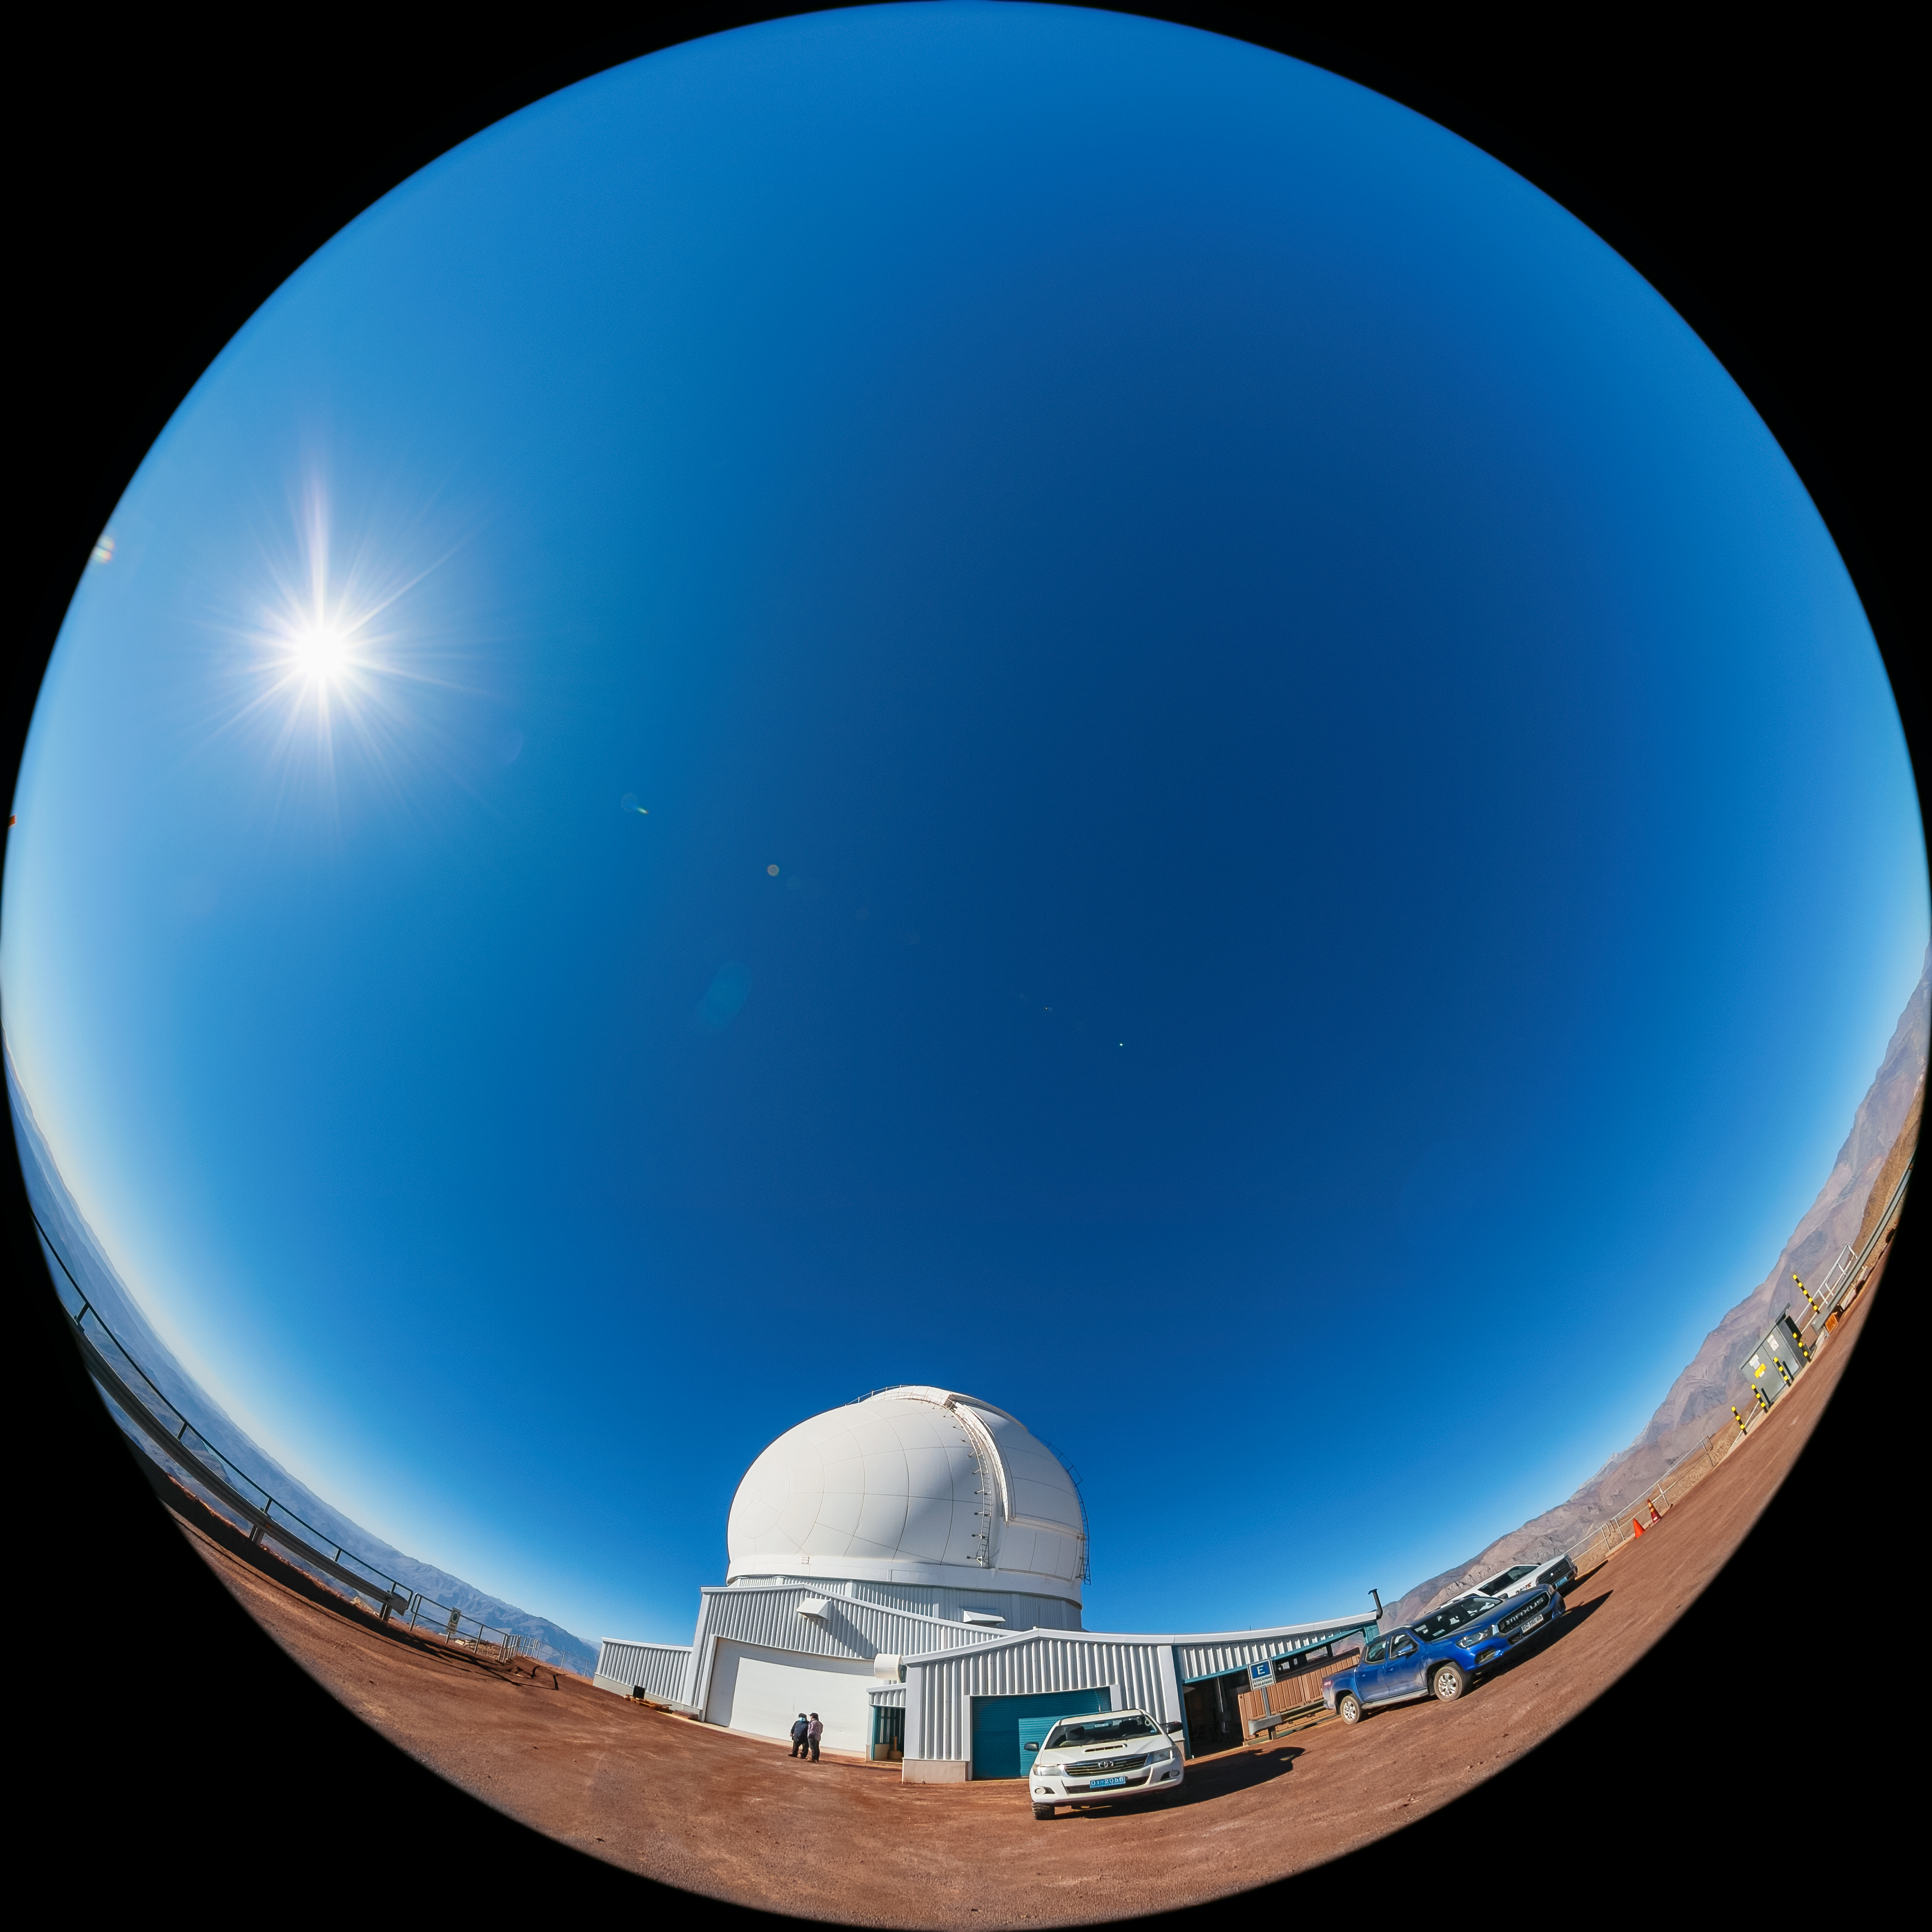

SOAR Telescope

A fulldome view of the 4.1-meter Southern Astrophysical Research (SOAR) Telescope at Cerro Pachón, Chile.

Credit: NOIRLab/NSF/AURA/ T. Matsopoulos